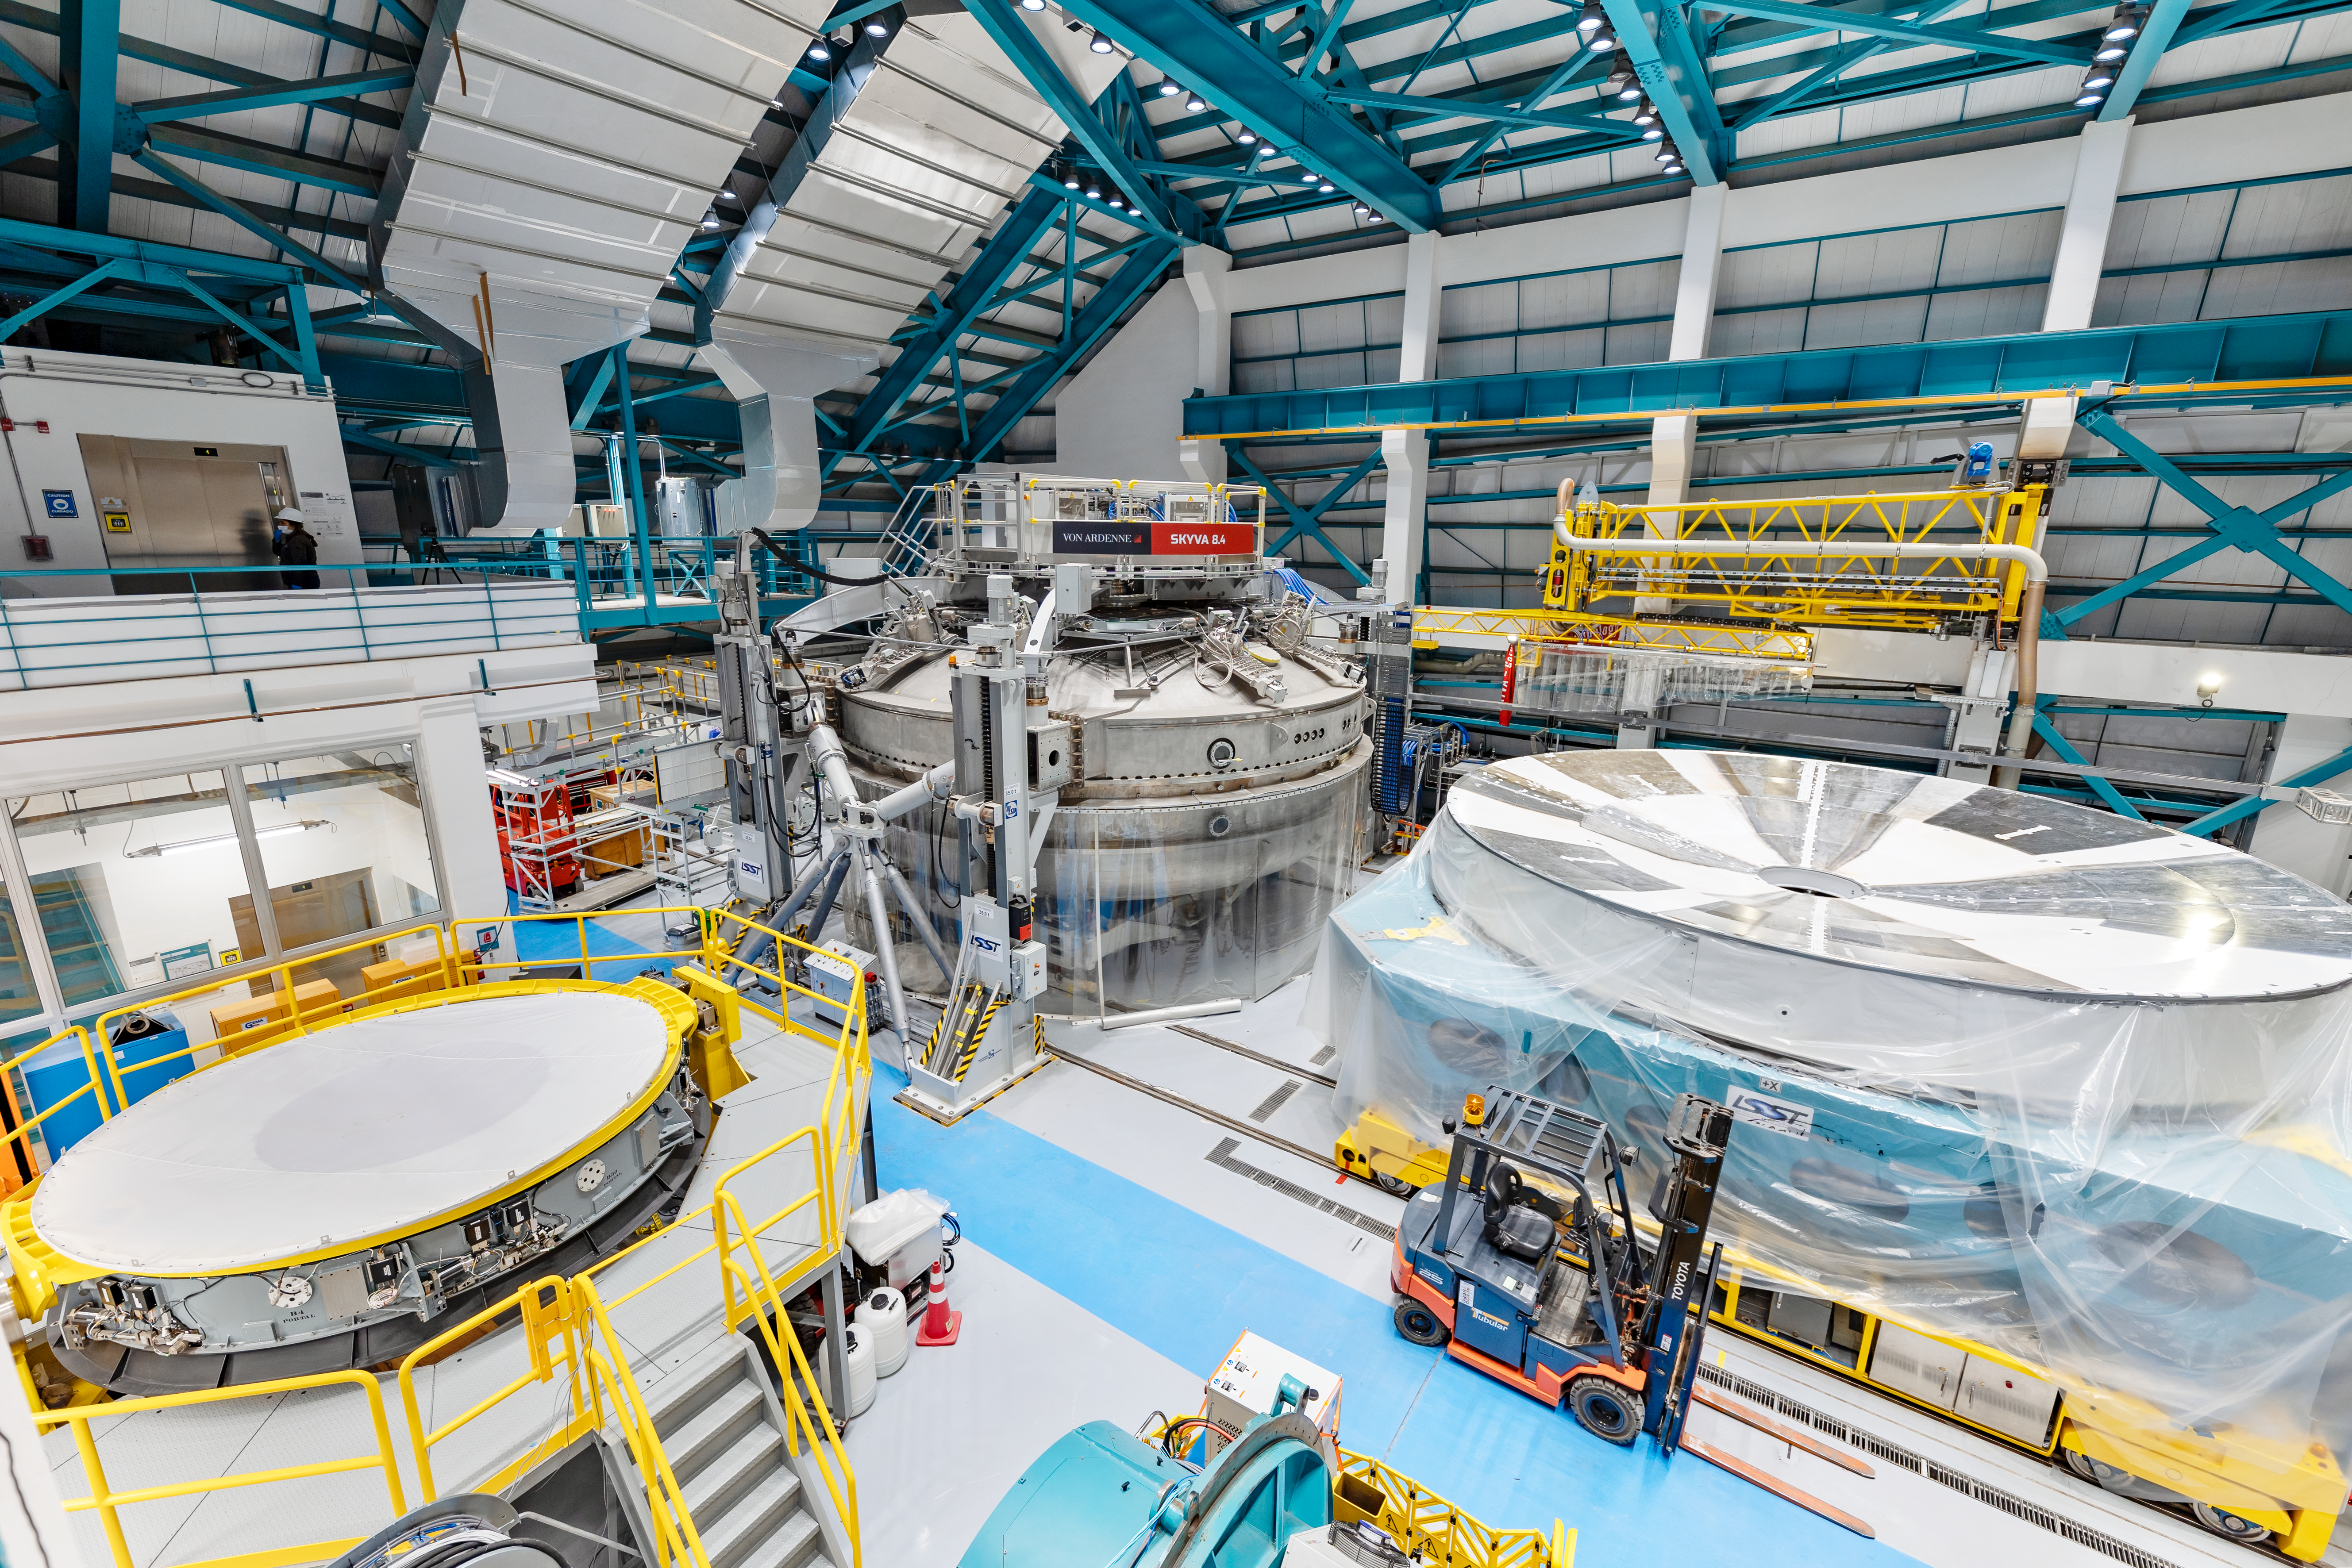

Rubin Observatory Service/Maintenance Floor

Rubin Observatory's Service & Maintenance Floor (Level 3) on Cerro Pachón in Chile.

From left to right are: the Secondary Mirror (M2) cell, the coating chamber, and the Primary/Tertiary Mirror (M1M3) cell.

Credit: NOIRLab/AURA/NSF/ T. Slovinský